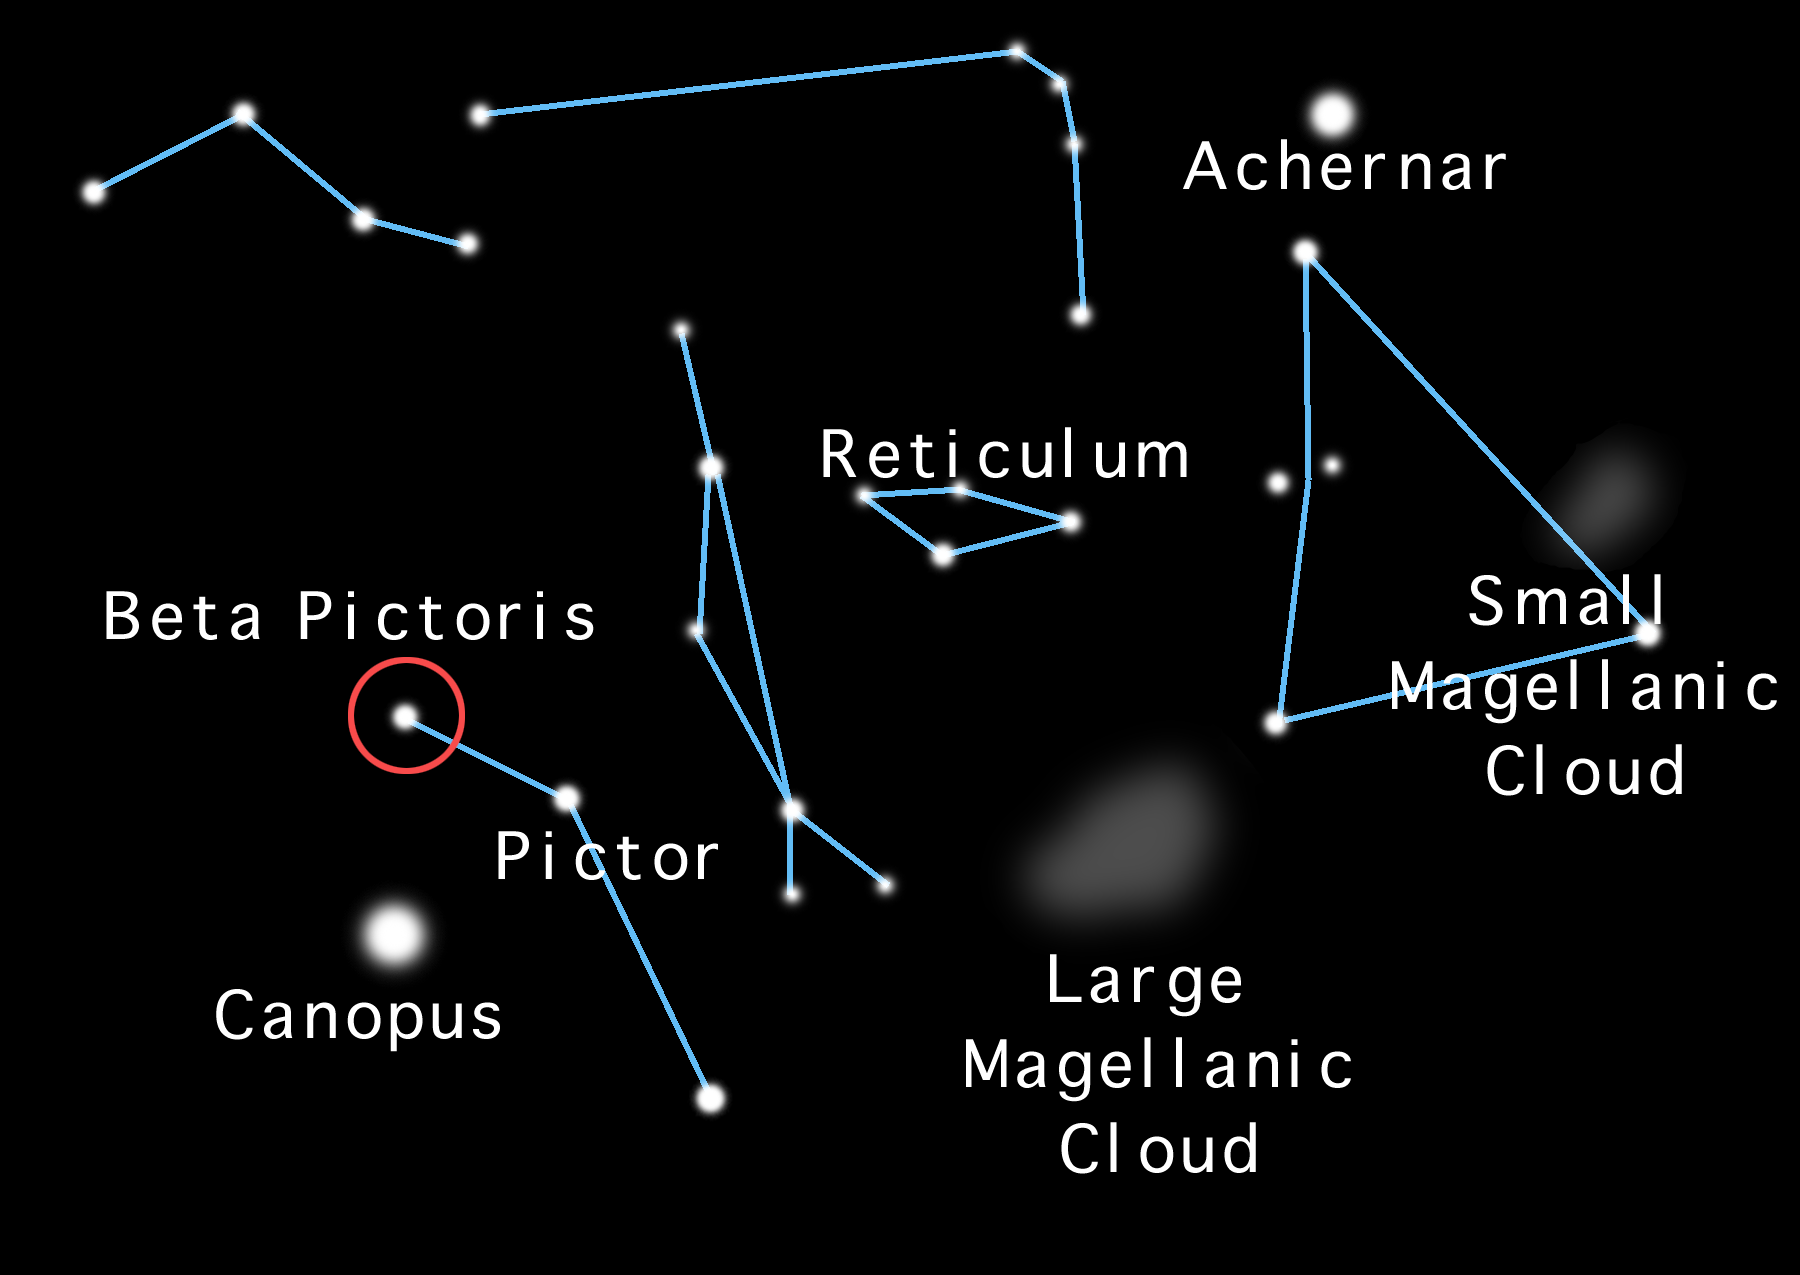

Dusting for Clues: Gemini Discovers Evidence for Colliding Bodies in Planet Forming Disk

Locator map for Beta Pictoris.

Credit: Gemini Observatory/NSF/AURA/J. Lomberg